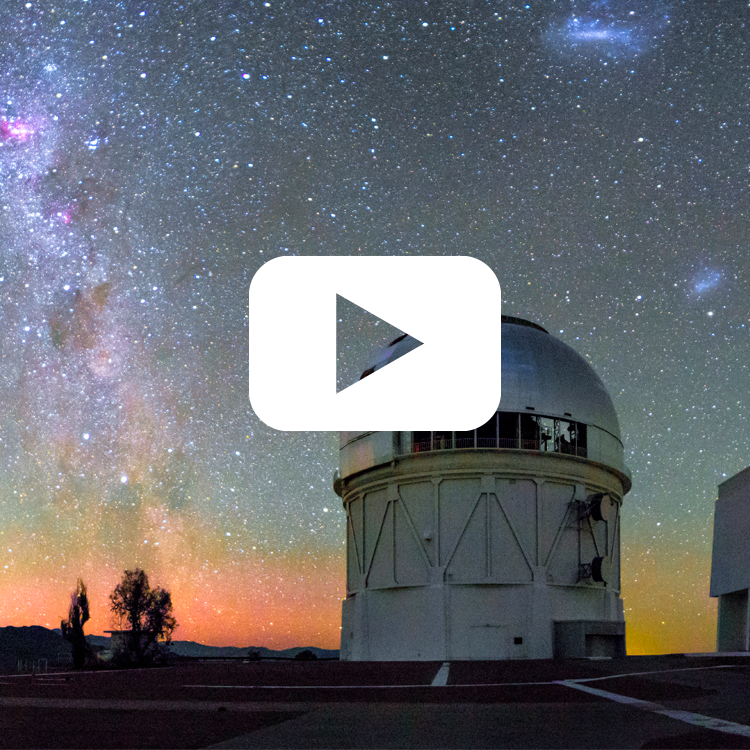

highlight020a graphic

Credit: NOIRLab